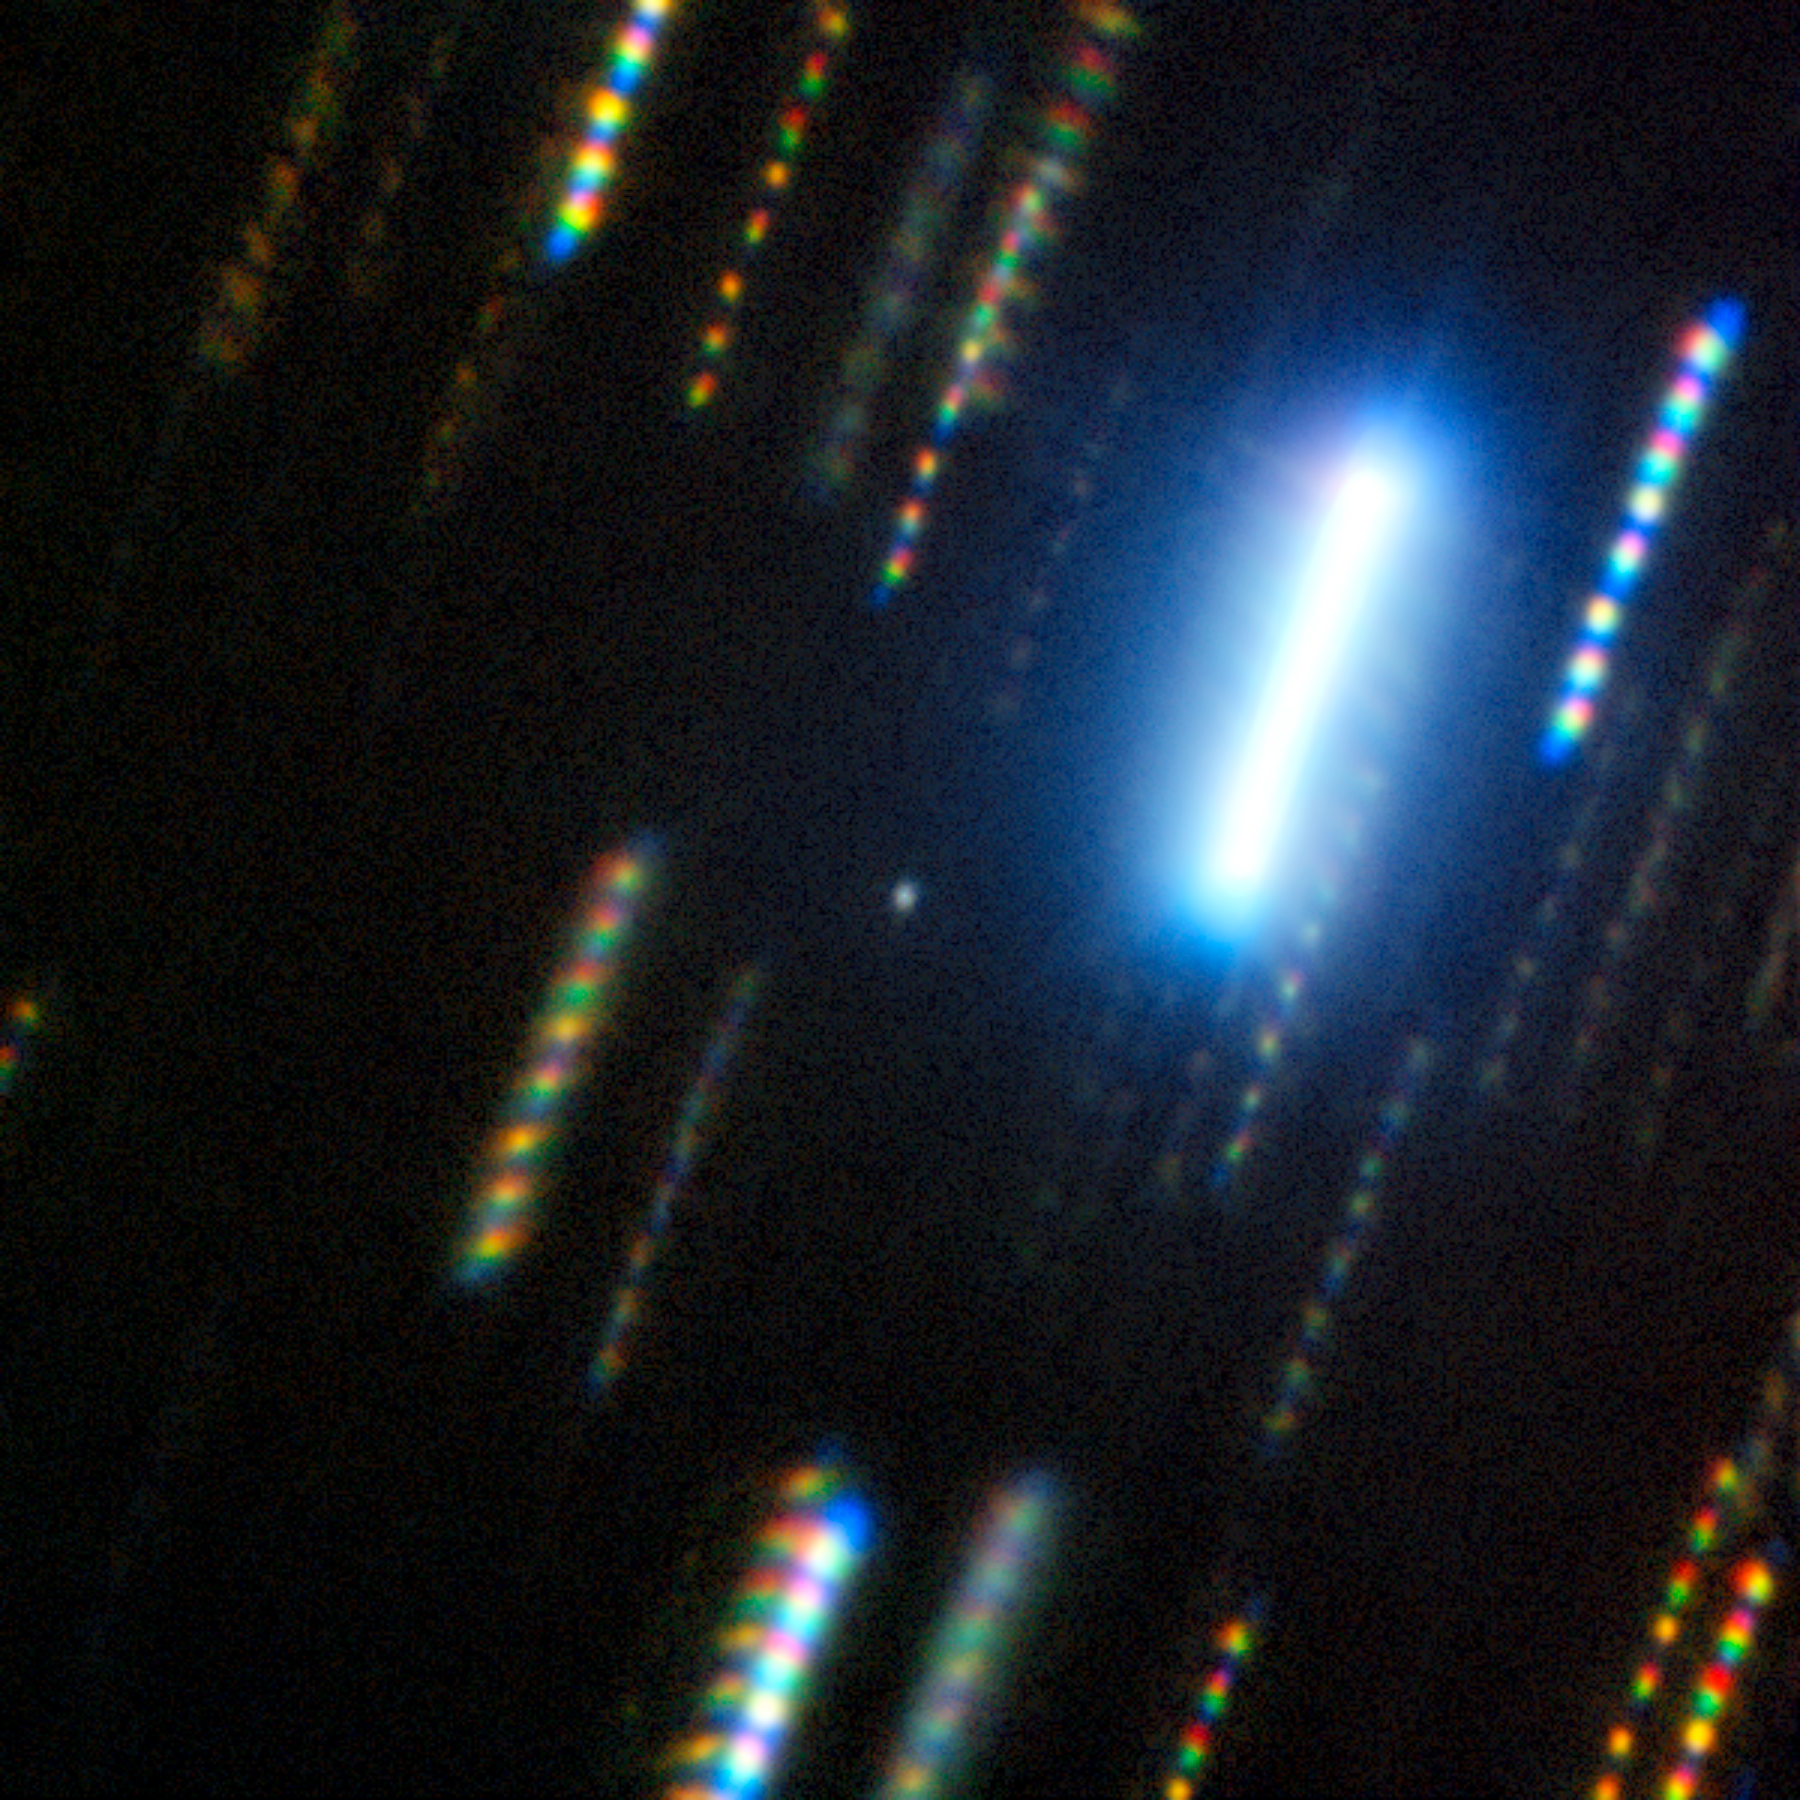

Gemini South Captures Asteroid 2024 YR4

This composite image of asteroid 2024 YR4 was captured with the Gemini South telescope in Chile, one half of the International Gemini Observatory, partly funded by the U.S. National Science Foundation and operated by NSF NOIRLab. On 7 February 2025, using the Gemini Multi-Object Spectrograph (GMOS), a team of astronomers took images of the asteroid (the hazy dot at the center of the image) through four different filters. Colorful star trails surround the asteroid, showing the passing of time and the motion of the night sky in a still image. The observations allowed the team to determine its composition, orbital characteristics and 3D shape.

Credit: International Gemini Observatory/NOIRLab/NSF/AURA/M. Zamani